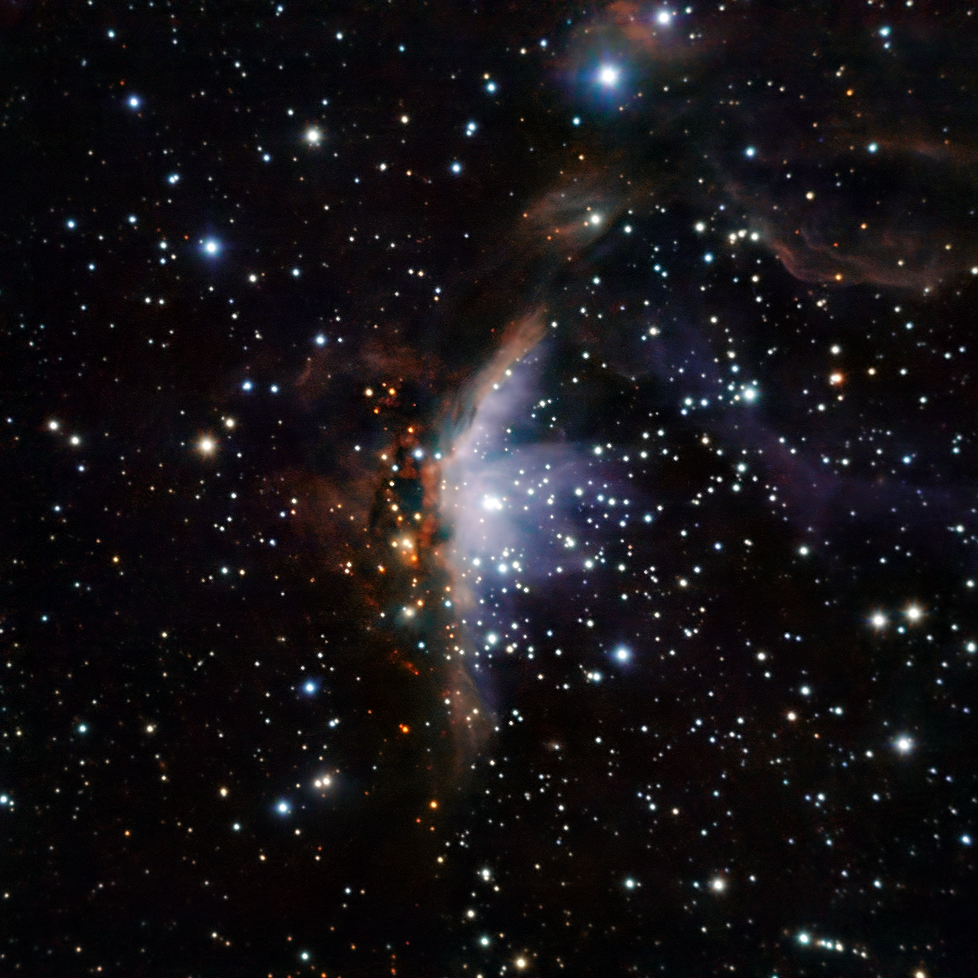

Star-forming region Gum 19

This image of the Gum 19 star-forming region was obtained with SOFI, an infrared instrument mounted on ESO’s New Technology Telescope (NTT) that operates at the La Silla Observatory in Chile. Gum 19 is located in the direction of the constellation Vela (the Sail) at a distance of approximately 22 000 light years. The furnace that fuels Gum 19’s luminosity is a gigantic, superhot star called V391 Velorum. Shining brightest in the scorching blue range of visible light — V391 Velorum boasts a surface temperature in the vicinity of 30 000 degrees Celsius. Within the neighbourhood of this fitful supergiant, new stars nonetheless continue to grow. In several million years — a blink of an eye in cosmic time — they will eventually reach the high density at their centres necessary to ignite nuclear fusion. The fresh outpouring of energy and stellar winds from these newborn stars will also modify the gaseous landscape of Gum 19.

The image is based on data obtained in three near-infrared bands (J, H, K; associated respectively to blue, green, and red). The image is 4.7 arcminutes across.

Credit: ESO